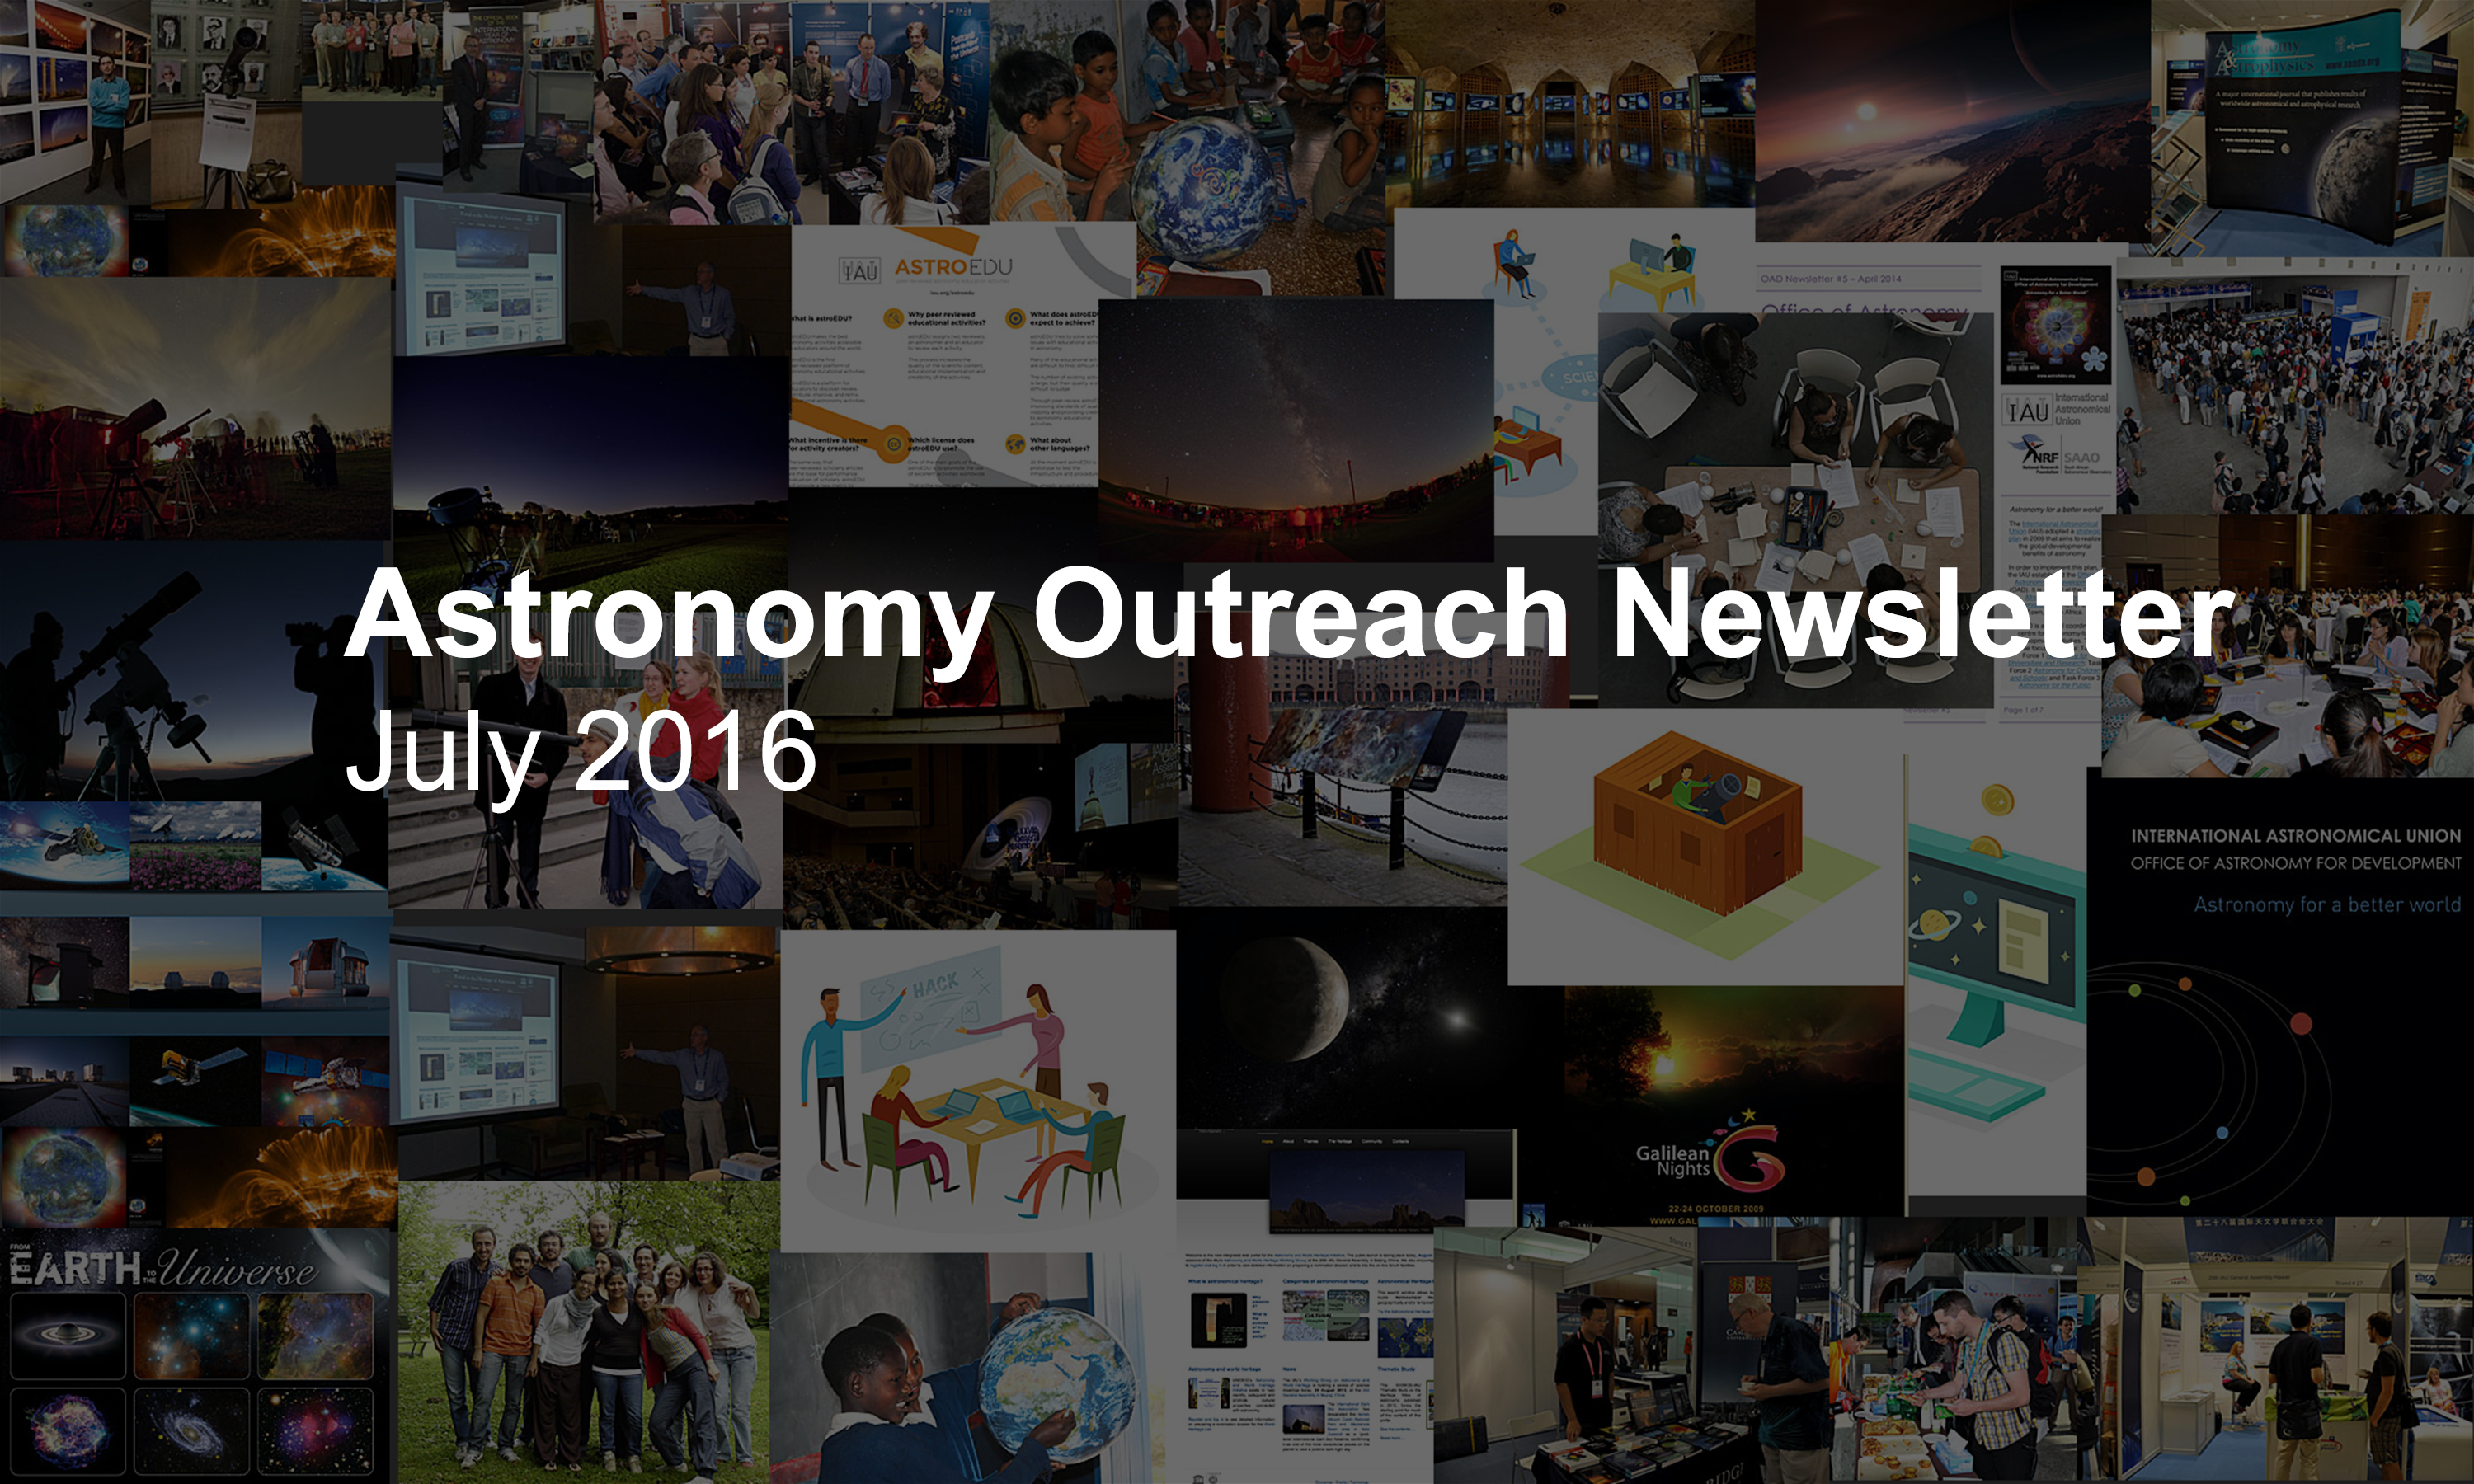

IAU Astronomy Outreach Newsletter #13 2016 (July 2016 #1)

IAU Astronomy Outreach Newsletter #13 2016 (July 2016 #1)

Credit: IAU